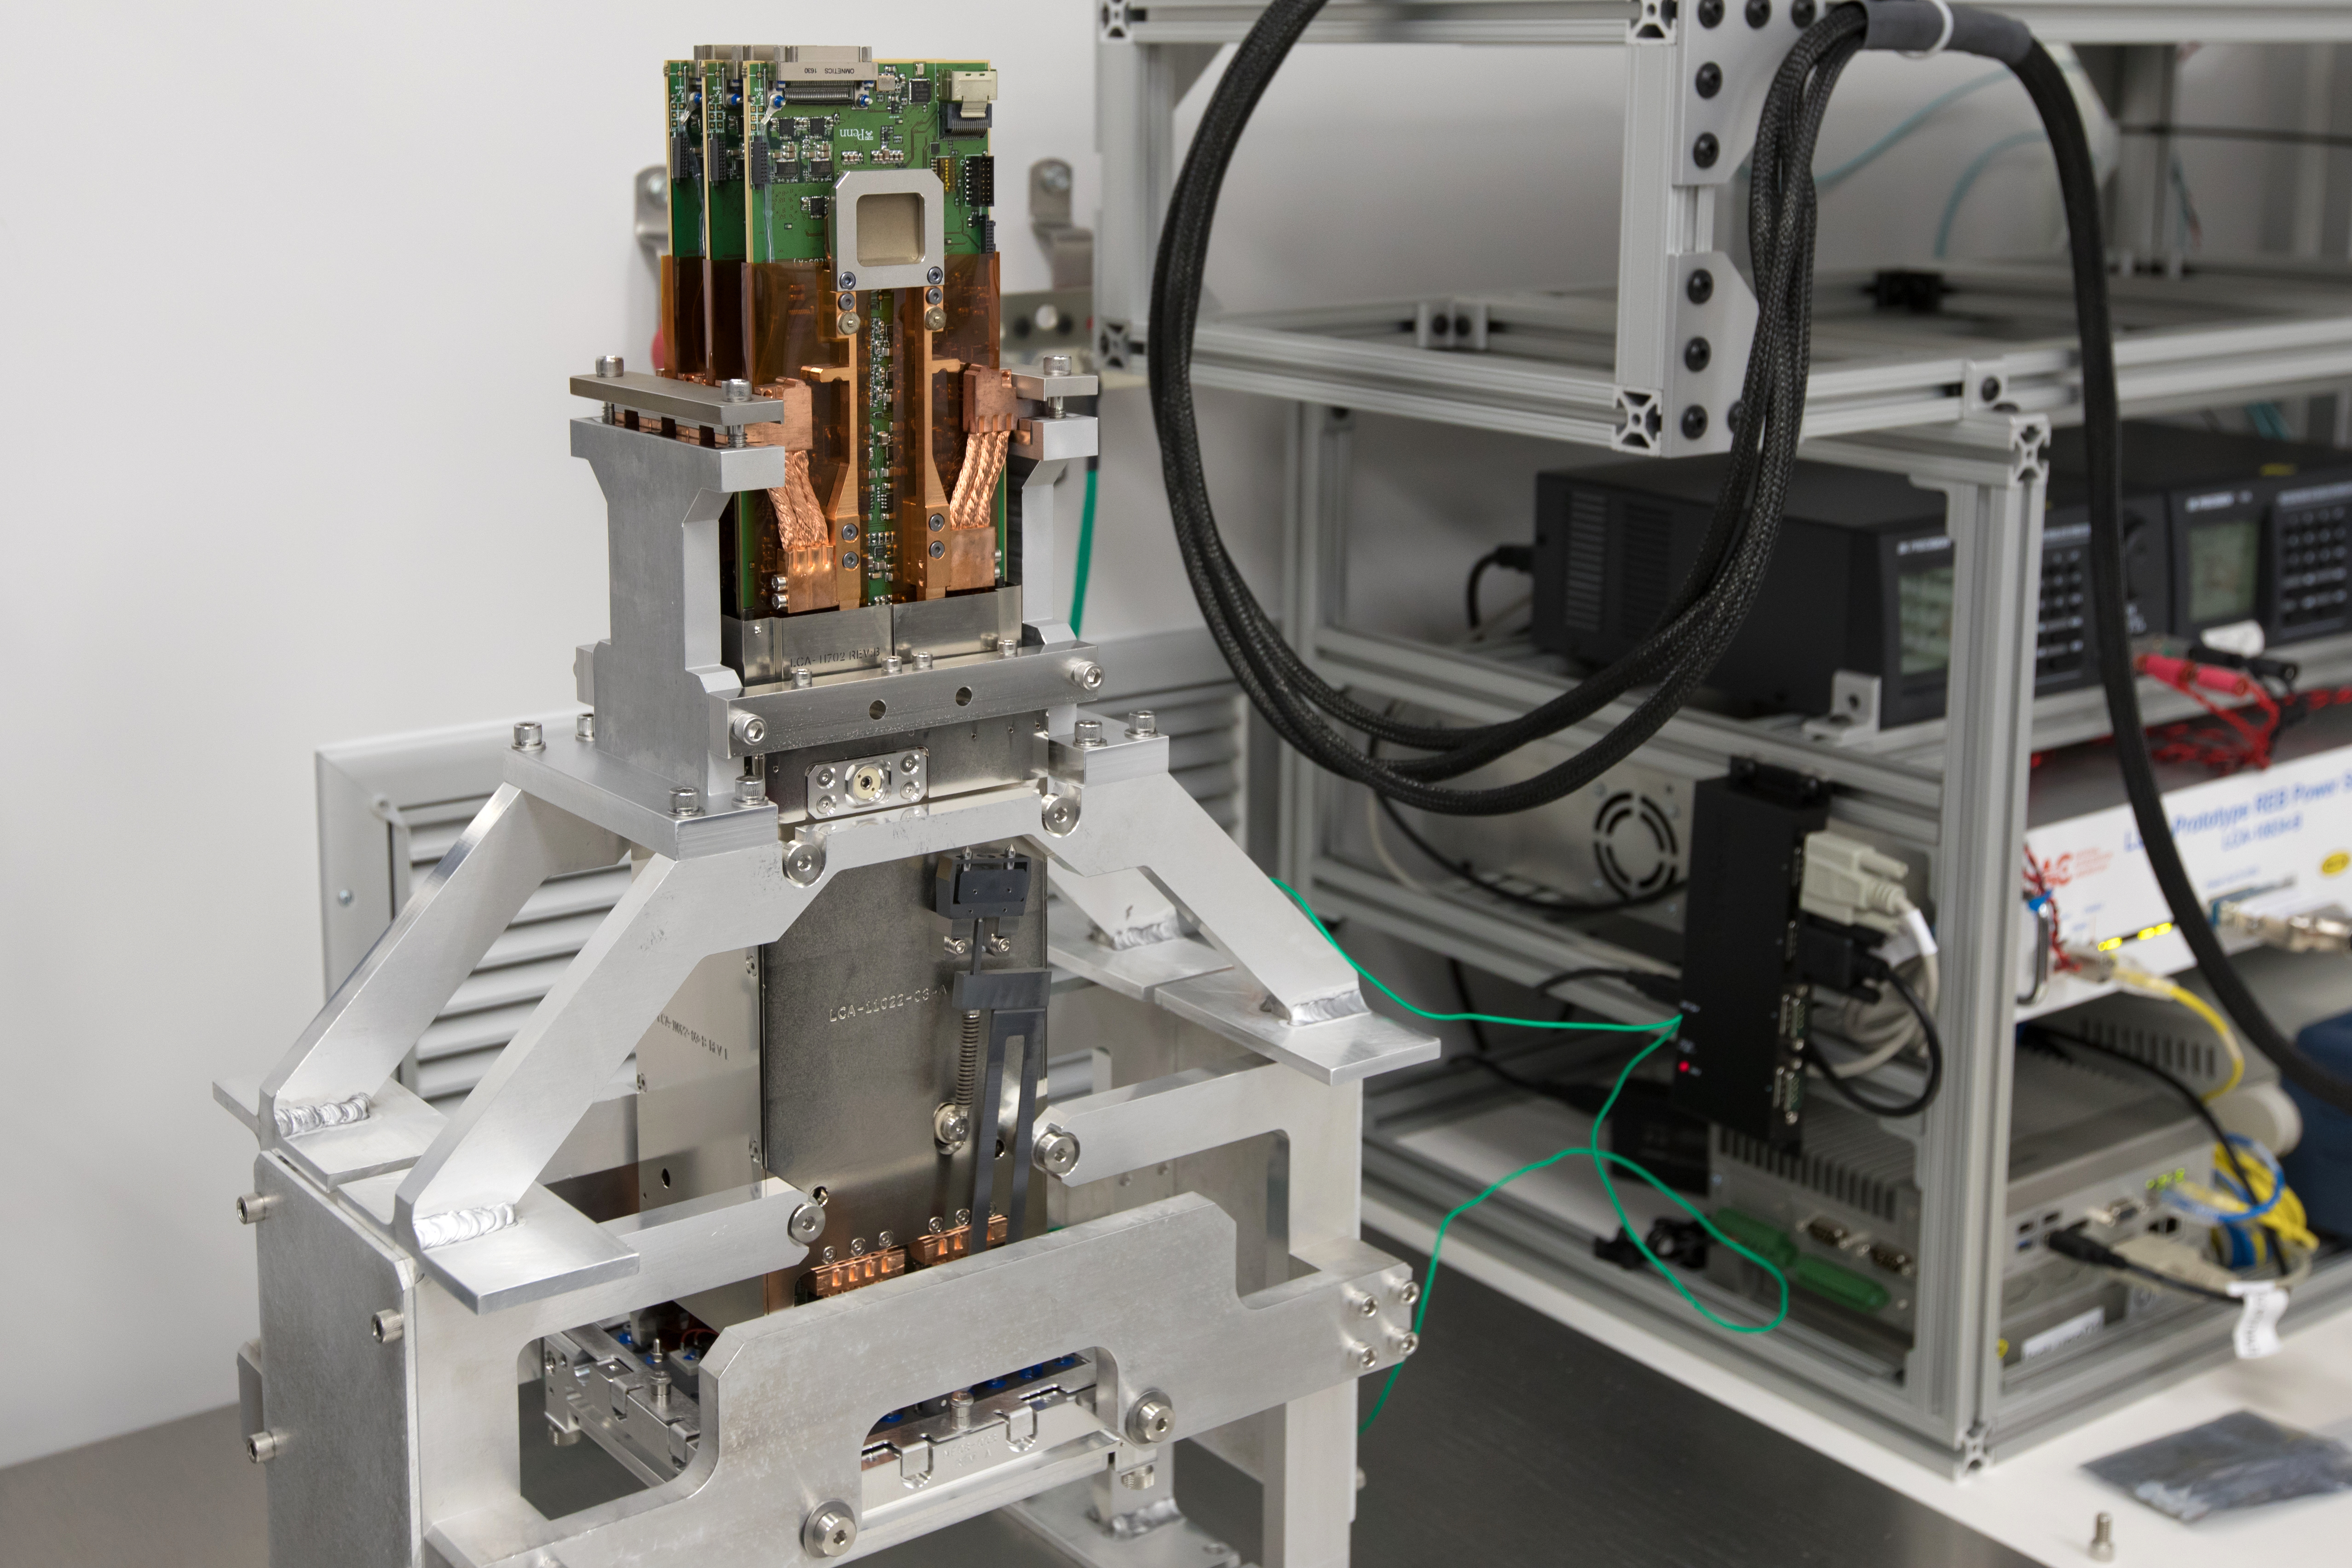

LSST Camera's First Sensor Array Arrives

Vera C. Rubin Observatory is currently under construction in Chile. The U.S. Department of Energy’s SLAC National Accelerator Laboratory is leading the construction of its Legacy Survey of Space and Time (LSST) camera – the largest digital camera ever built for astronomy.

Major milestone: The first of 21 "science rafts" for the 3.2-gigapixel LSST camera from Brookhaven National Lab. The rafts are arrays of nine imaging sensors, or CCDs, each with 4K-by-4K pixels. The LSST camera will be the largest digital camera ever built for astronomy. It will provide researchers with the widest, deepest and fastest views of the night sky for unprecedented studies of the Milky Way, the solar system, dark matter, dark energy, and much more. SLAC is assembling and testing the camera from parts built by a large collaboration of labs and universities.

LSST is funded by the National Science Foundation (NSF), the Department of Energy (DOE) Office of Science, and private funding raised by the LSST Corporation. For more information, visit: lsst.slac.stanford.edu/.

Credit: Dawn Harmer/SLAC National Accelerator Laboratory